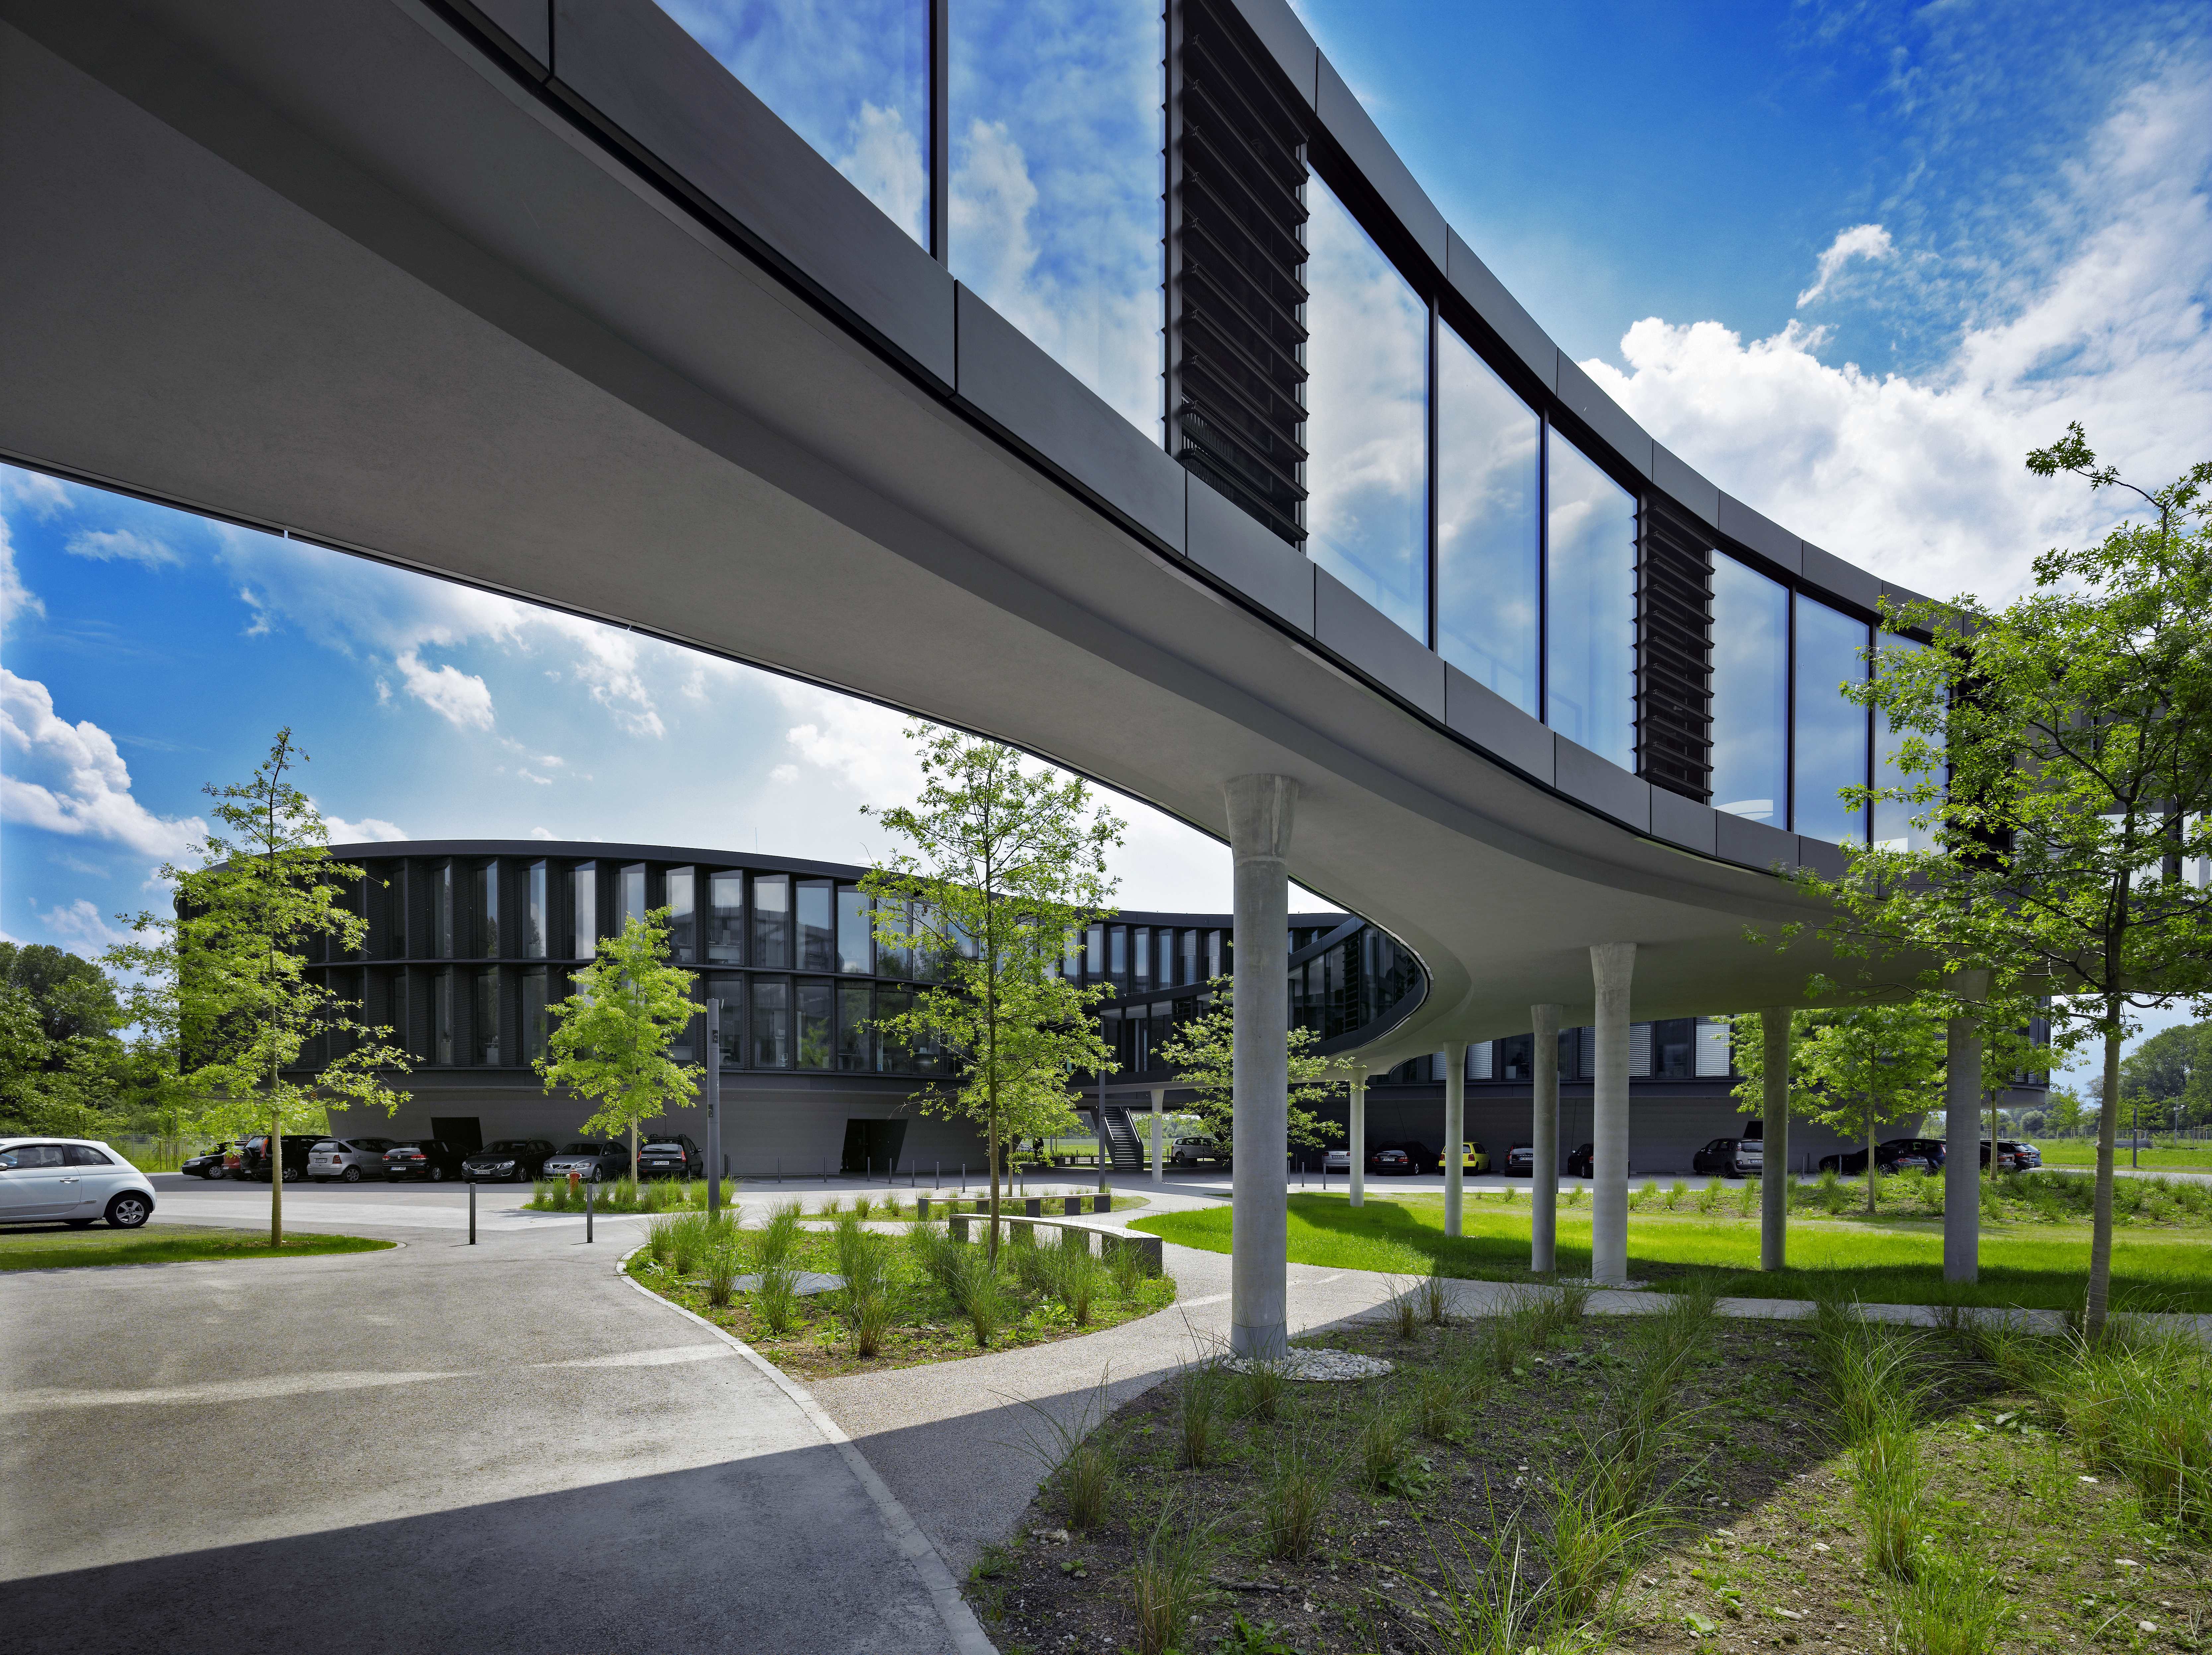

A connecting bridge

A curved bridge is connecting the two new buildings of the ESO Headquarters in Garching, Germany, with the old building. In the back, the new office building is visible.

Credit: Roland Halbe/ESO